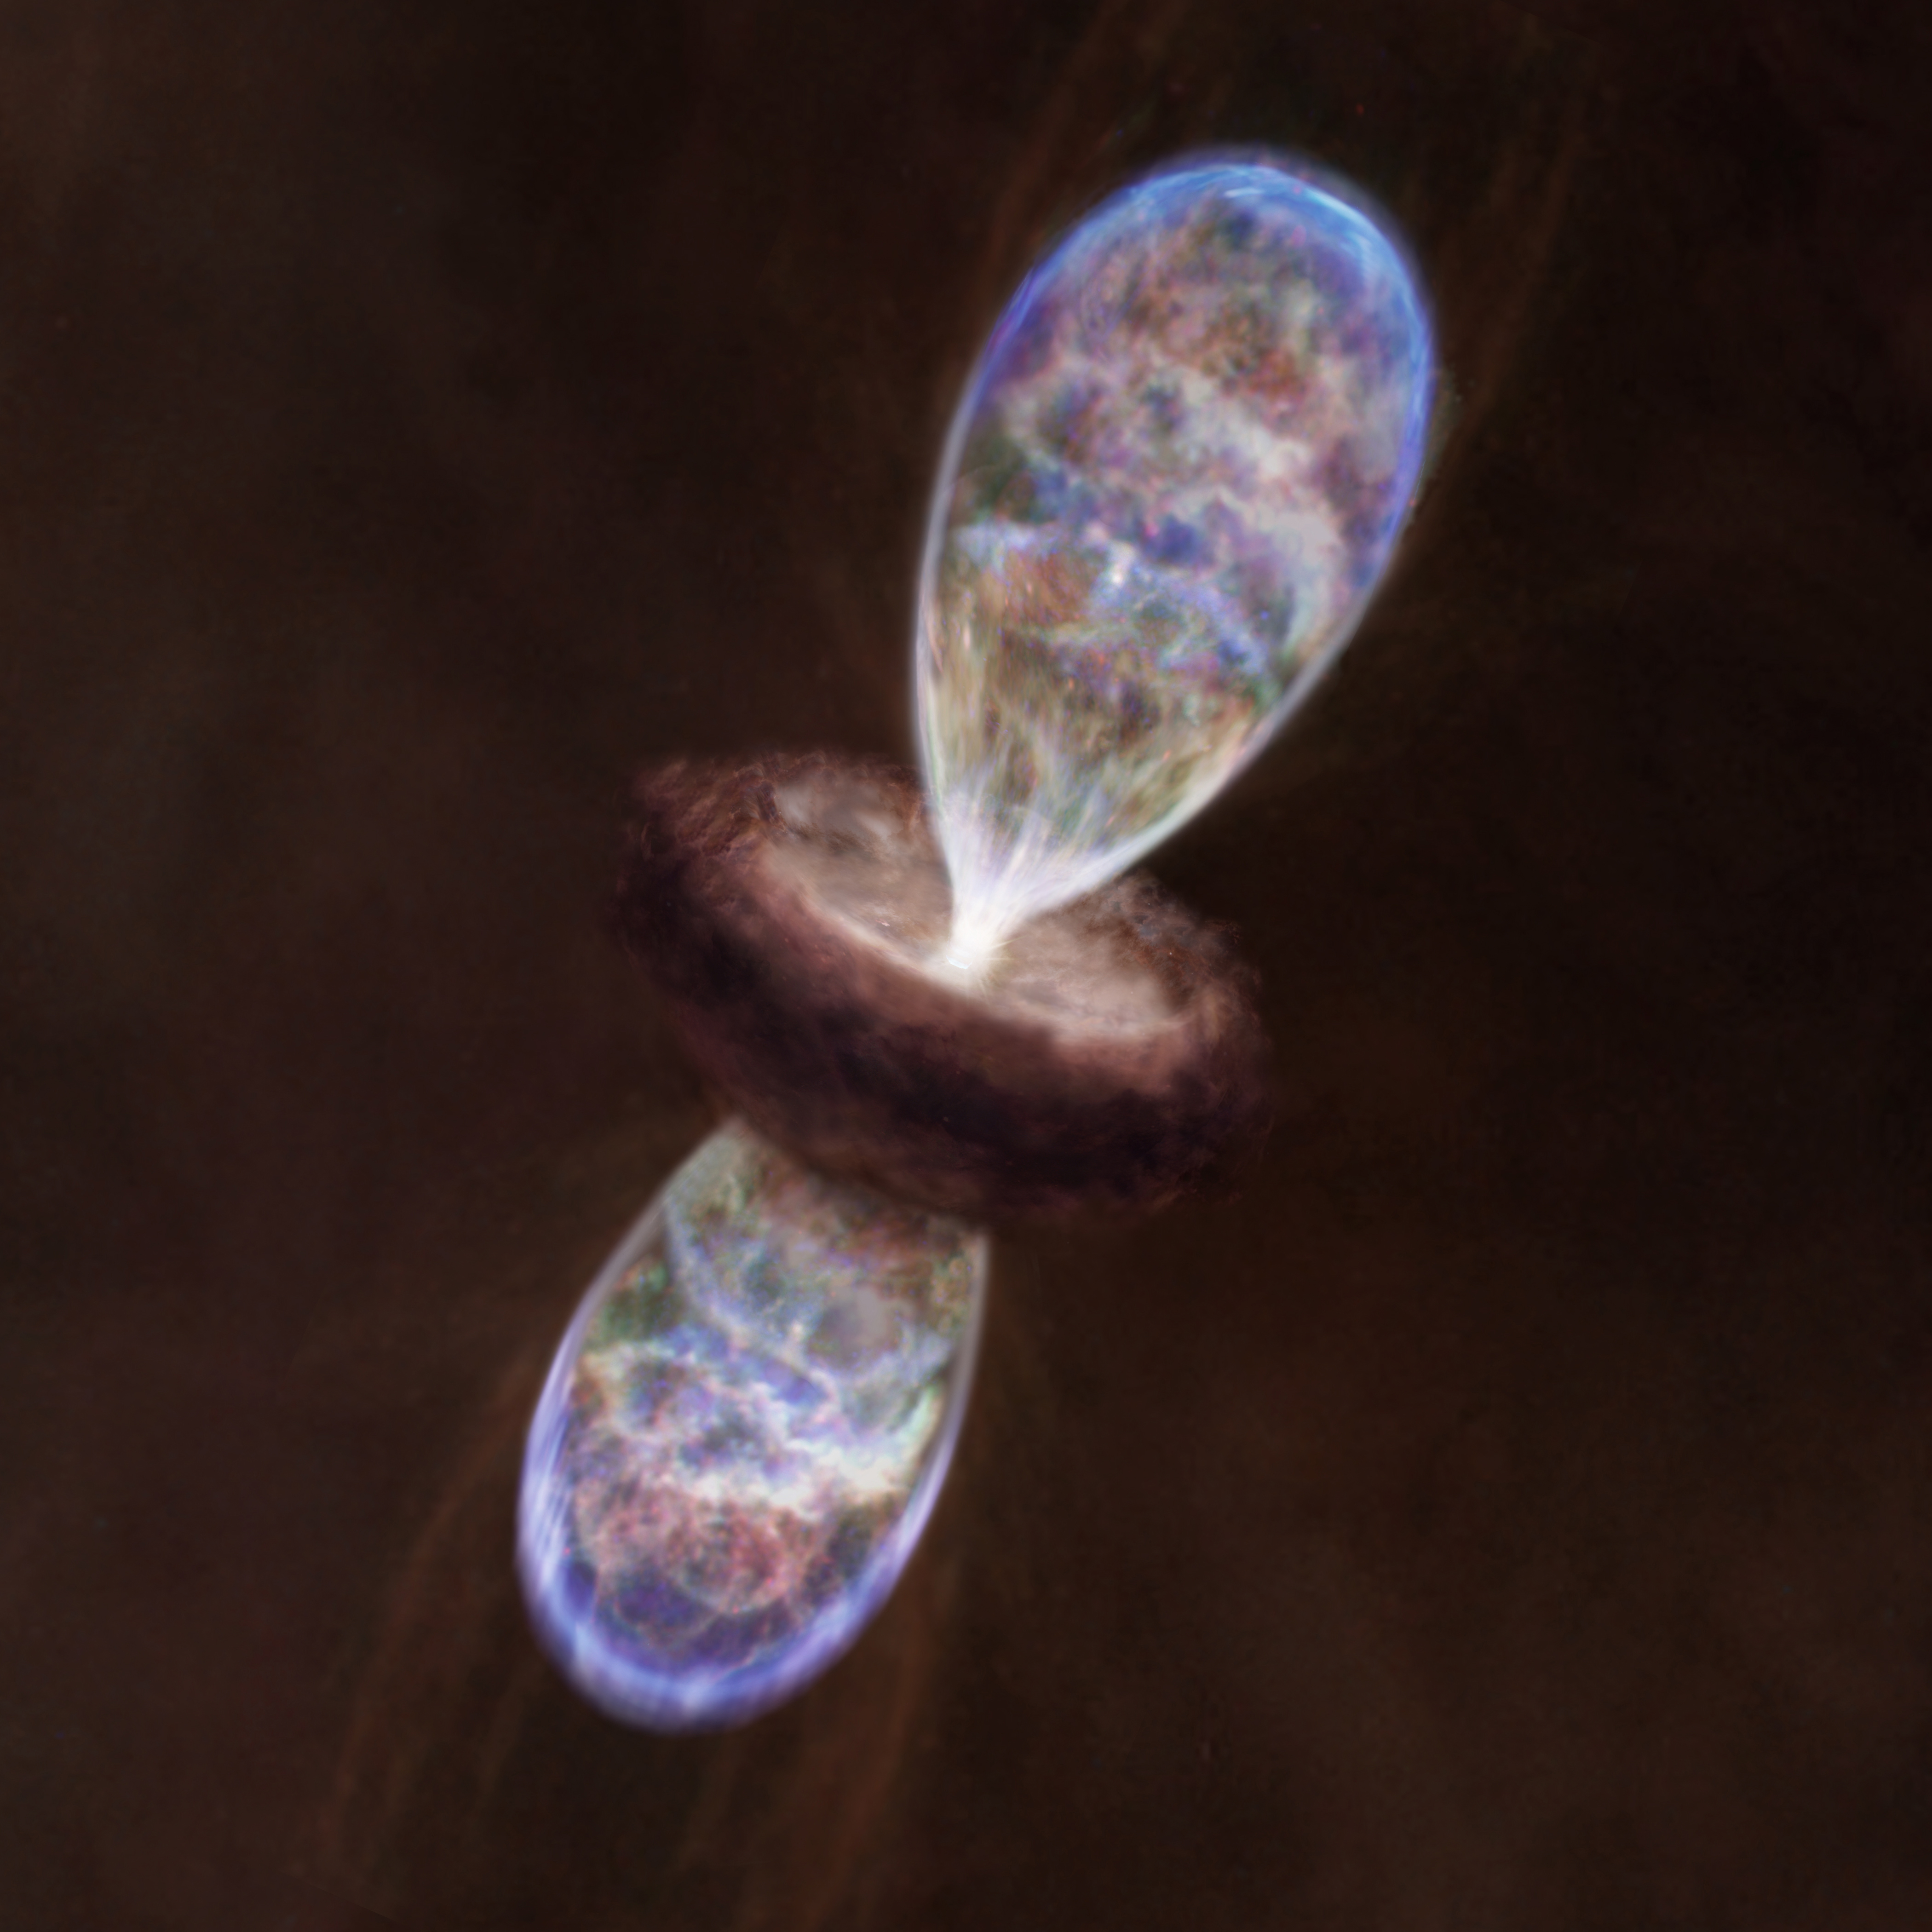

ALMA Discovers Large “Hot” Cocoon around a Small Baby Star

Artist impression of a protostar in the Infrared Dark Cloud MM3. The protostar is surrounded by the large hot gas cloud and emanates bipolar gas outflow.

Credit: NAOJ